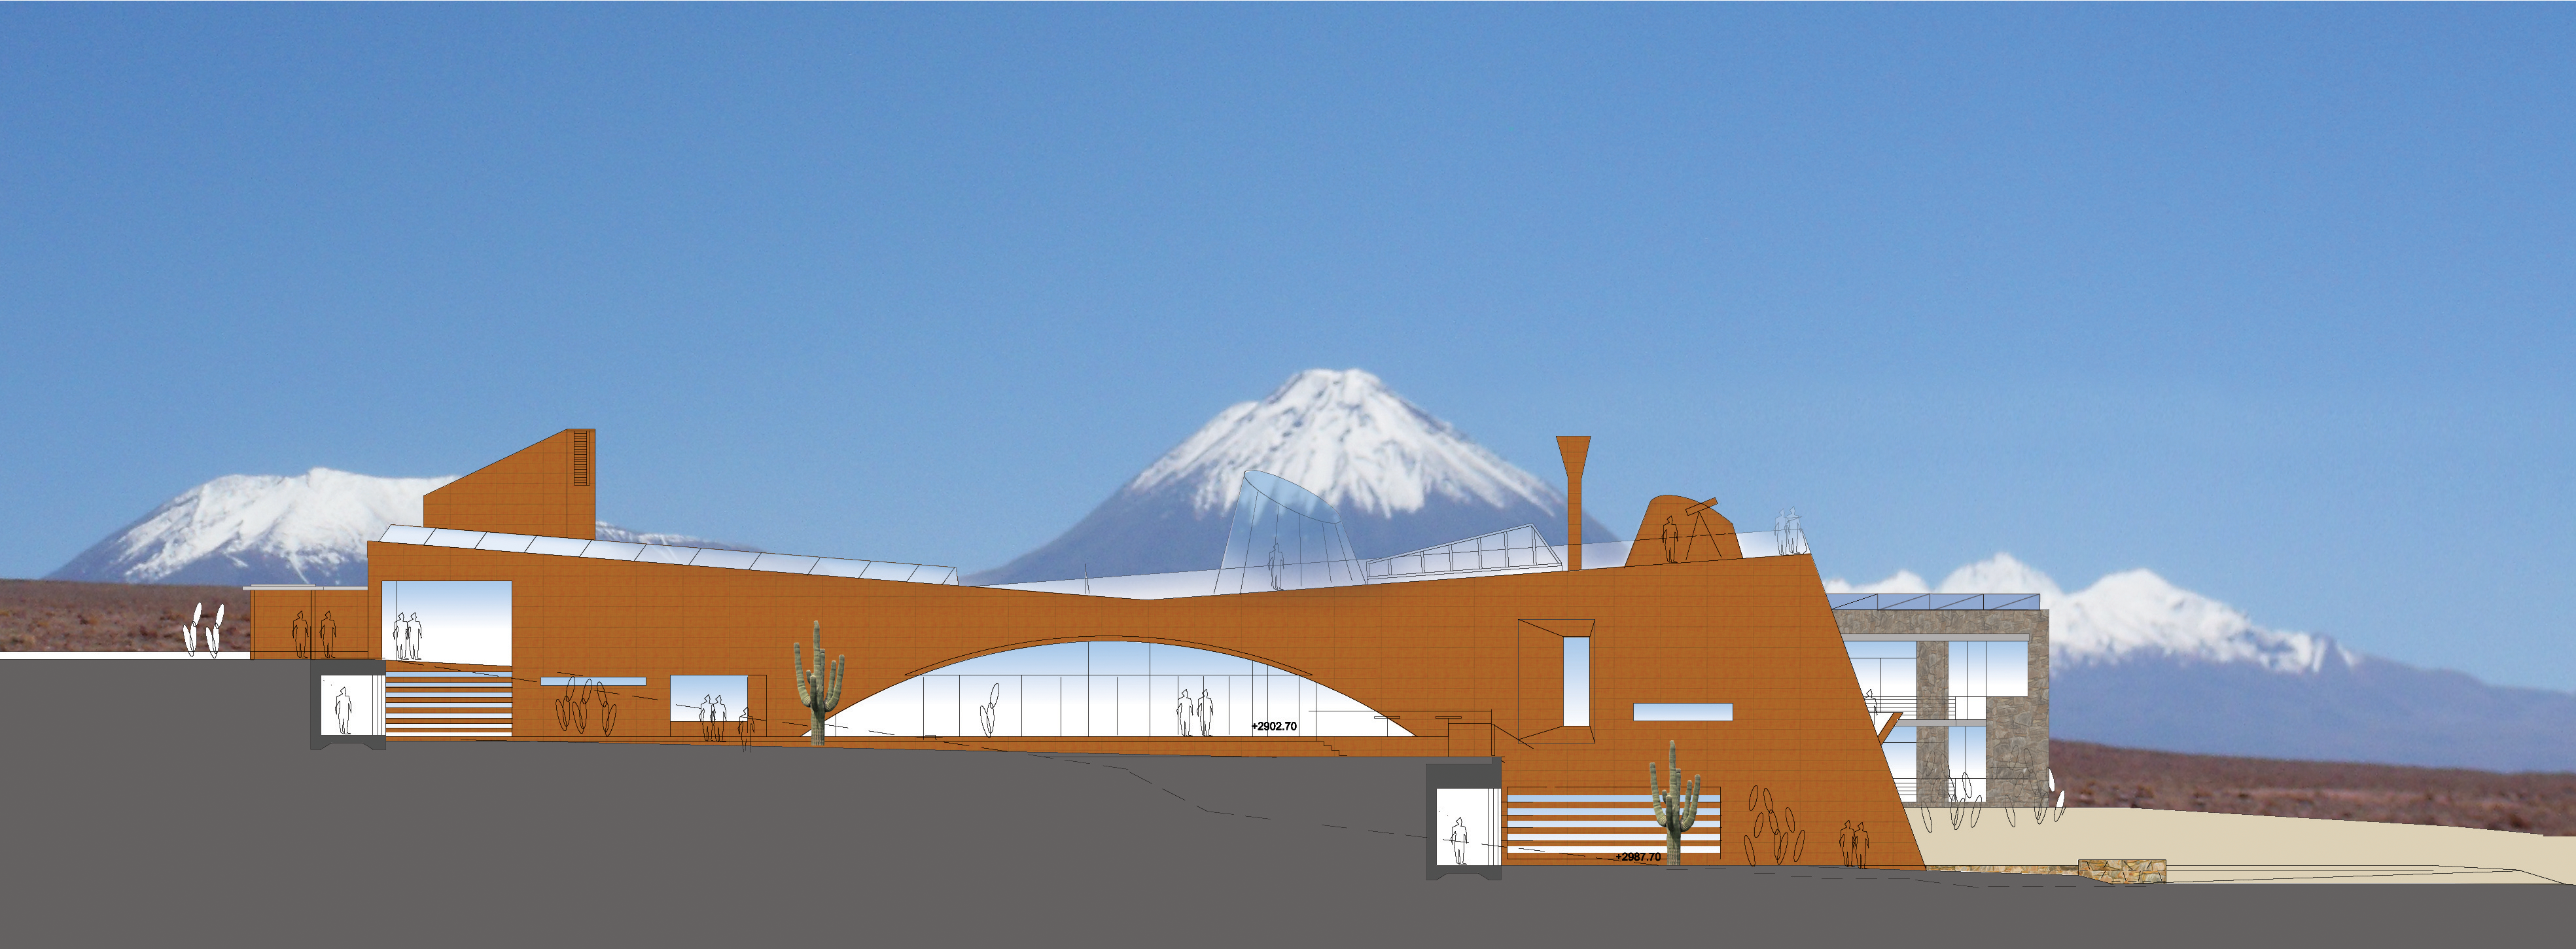

ALMA Residence façade North

Artists impressions of ALMA residence.

Credit: ESO/Kouvo&Partanen